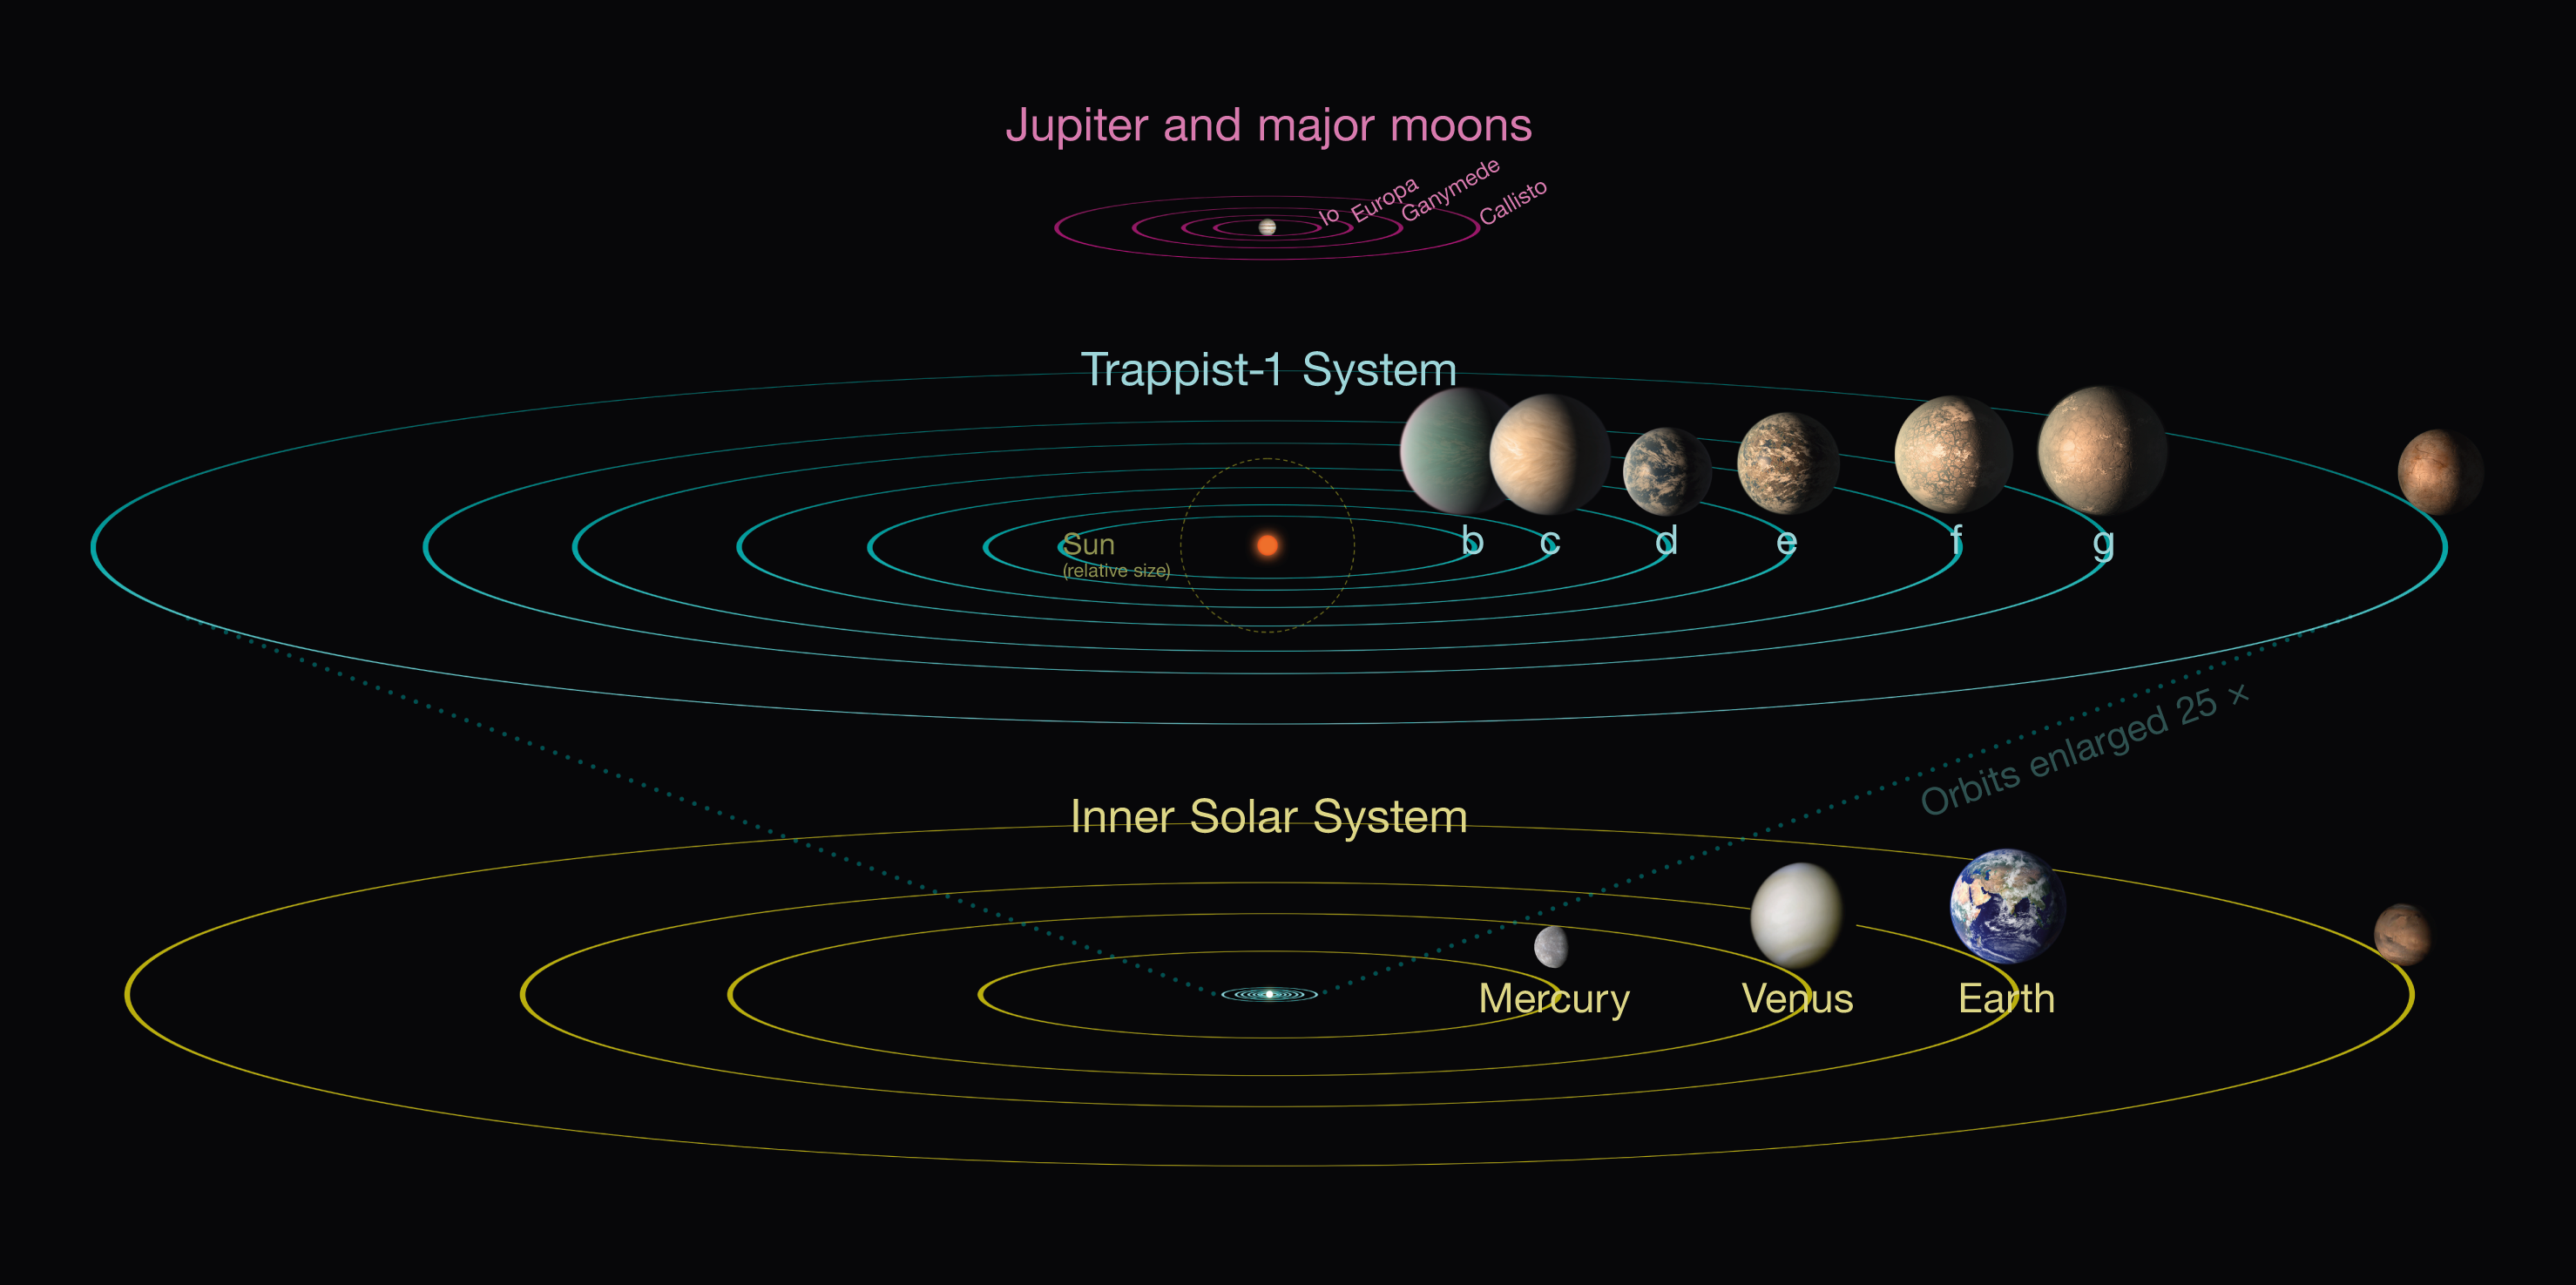

Comparison of the TRAPPIST-1 system and the Solar System

This infographic compares the TRAPPIST-1 planetary system with the inner Solar System and the four Galilean moons of the planet Jupiter.

Credit: NASA/JPL-Caltech